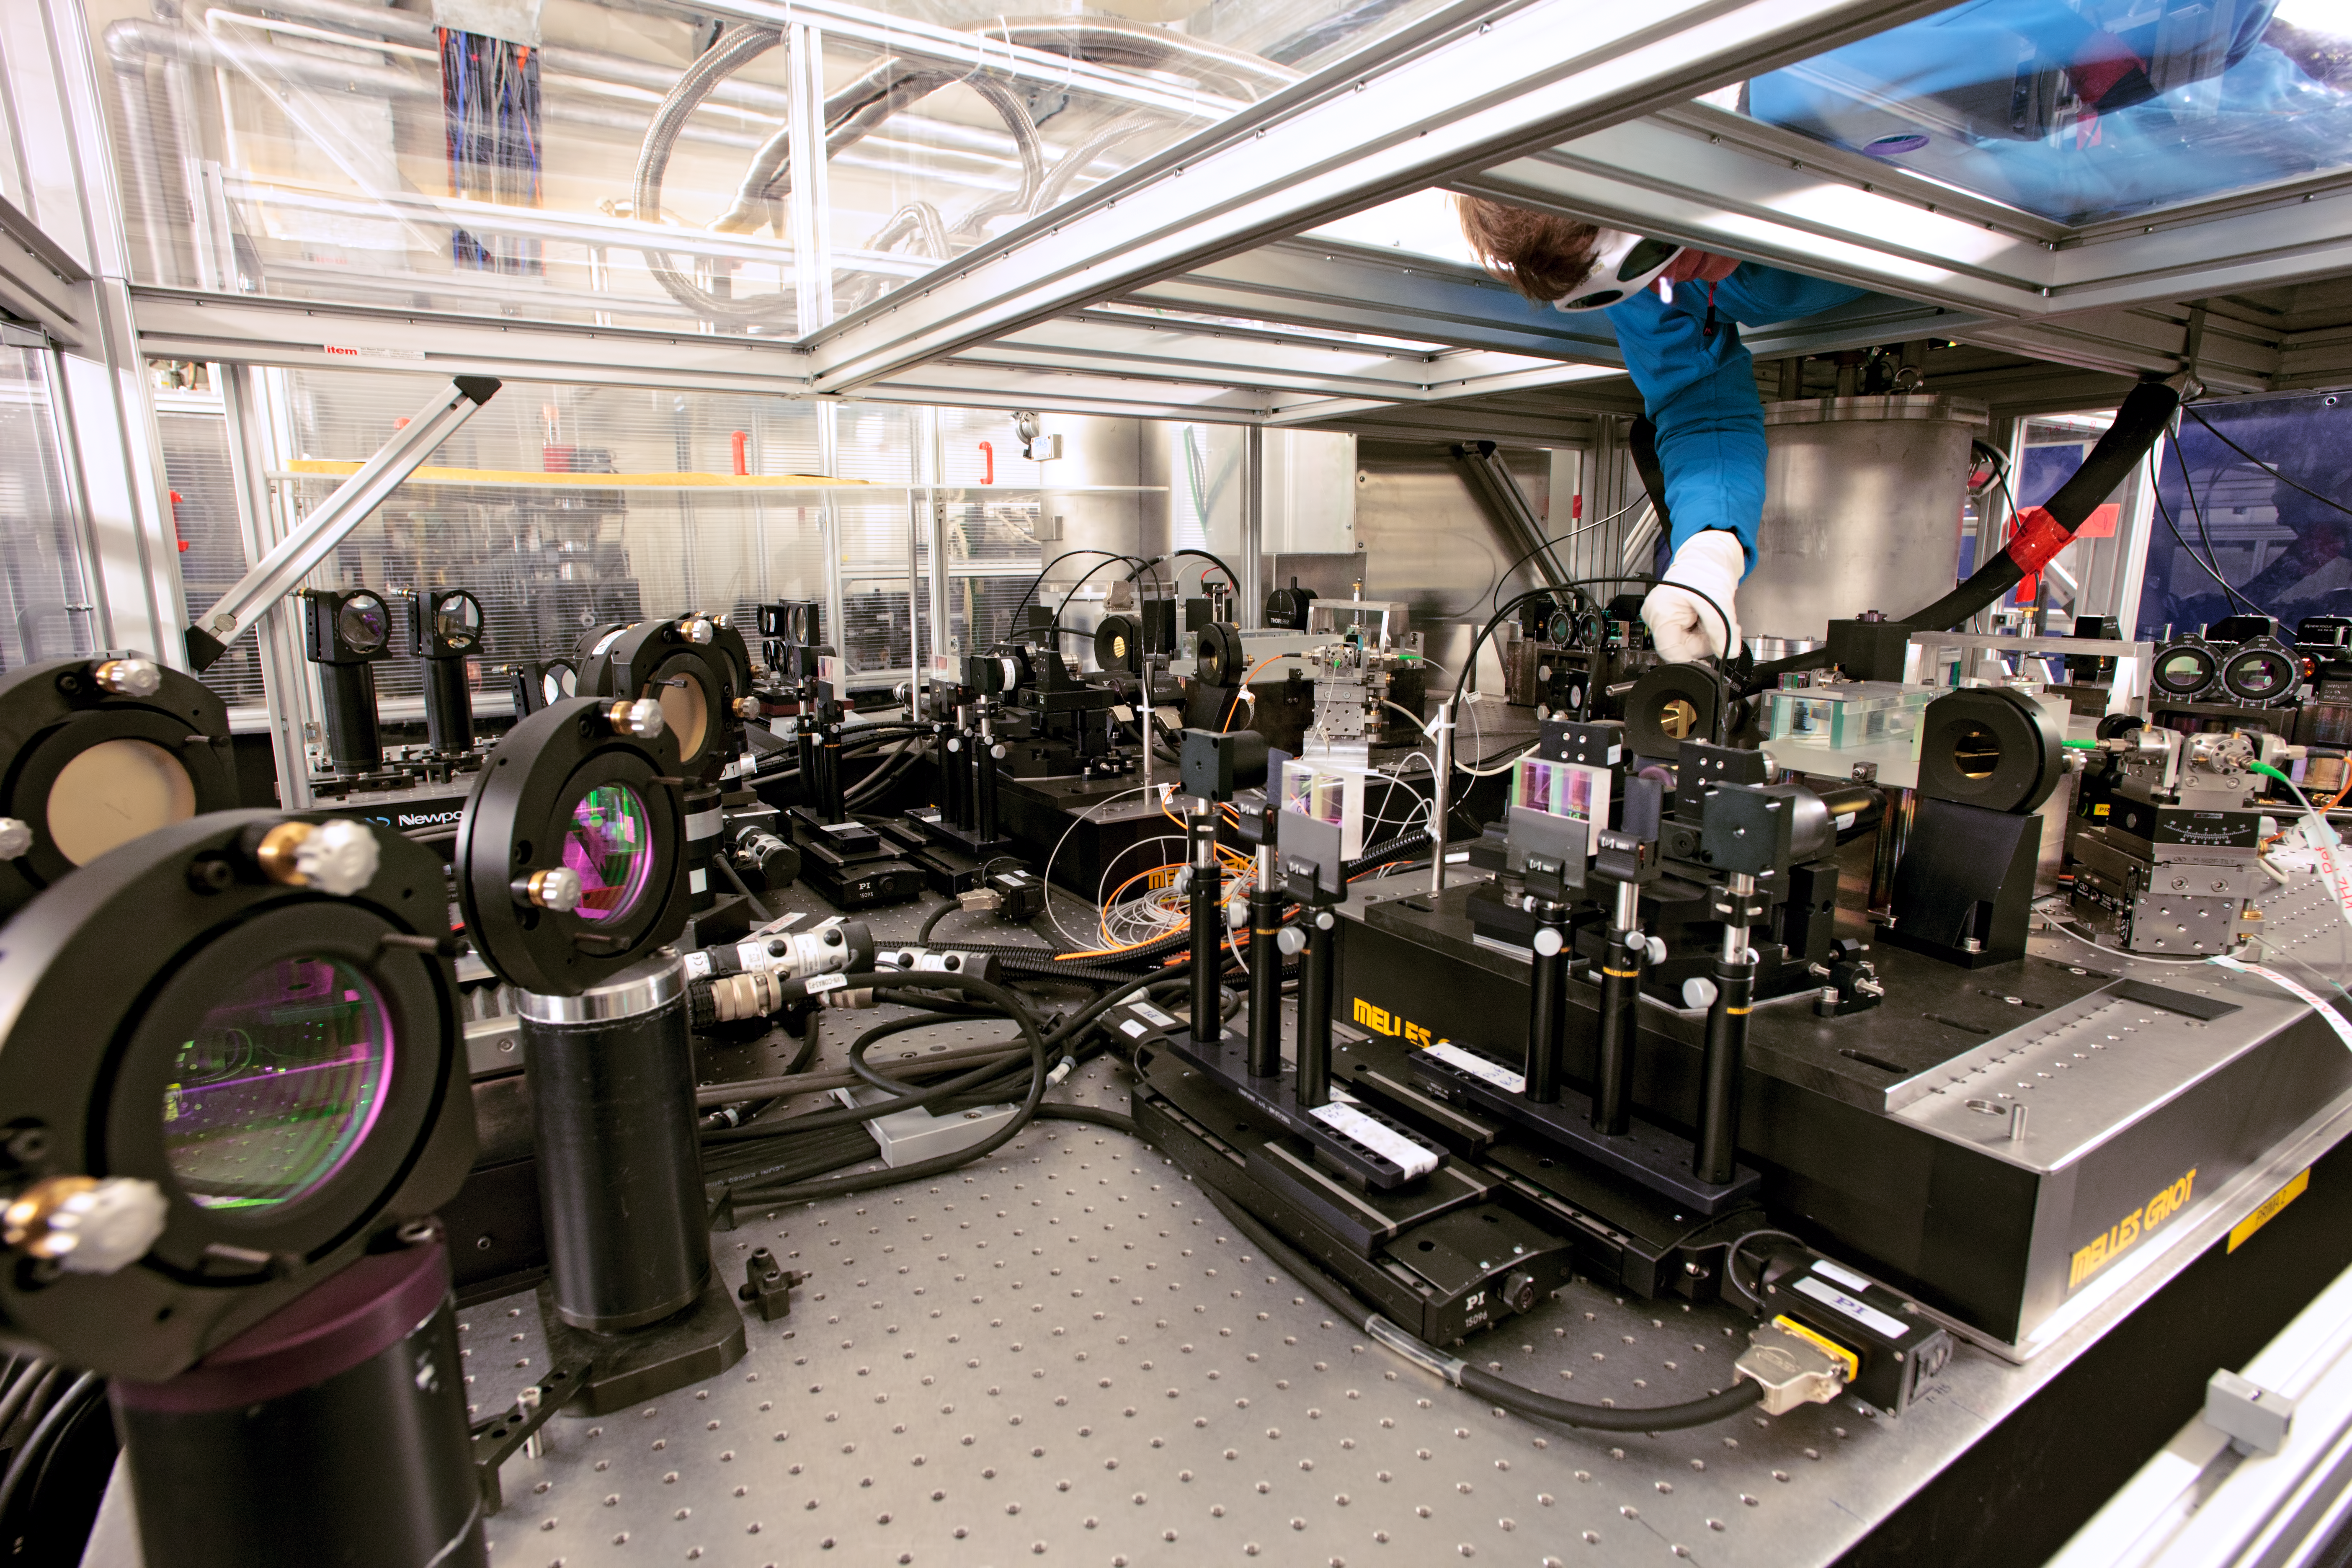

Alignment of the VLTI

The alignment of the Very Large Telescope Interferometer (VLTI), which can be done only from the top of the optical bench.

Credit: ESO